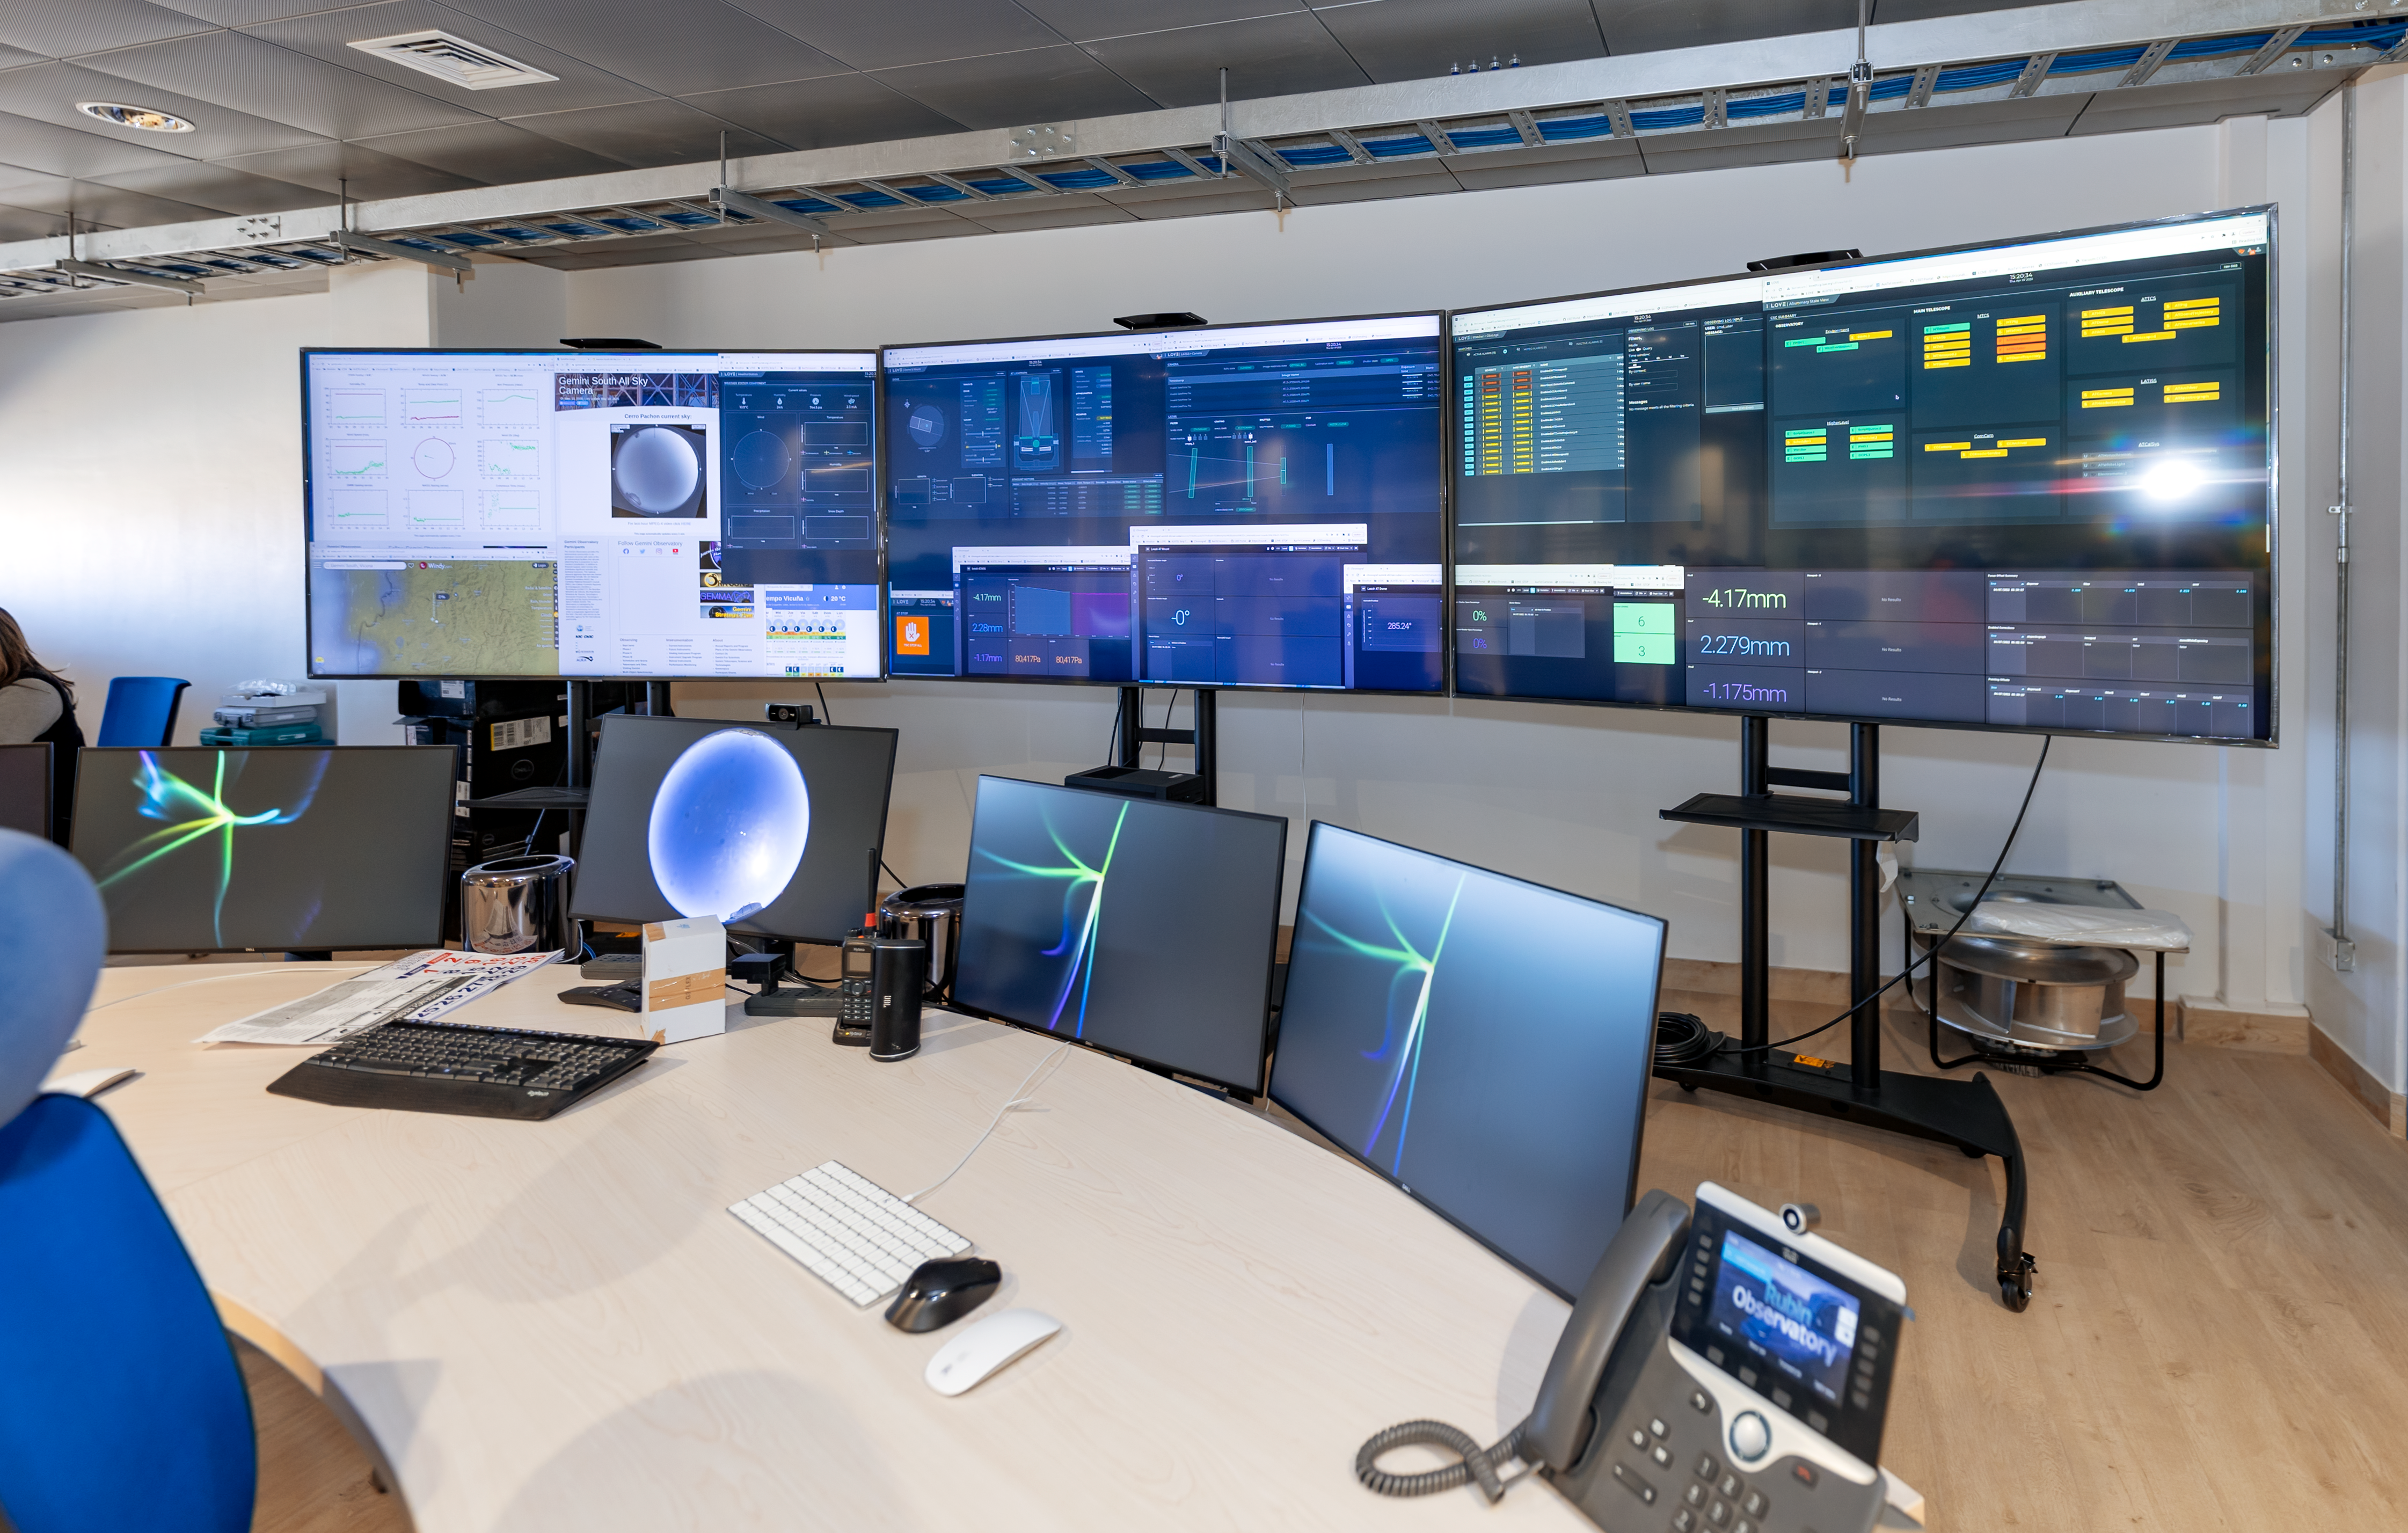

Rubin Control Room

This image shows the control room of the Vera C. Rubin Observatory at the summit.

Credit: RubinObs/NOIRLab/SLAC/NSF/DOE/AURA/T. Slovinský